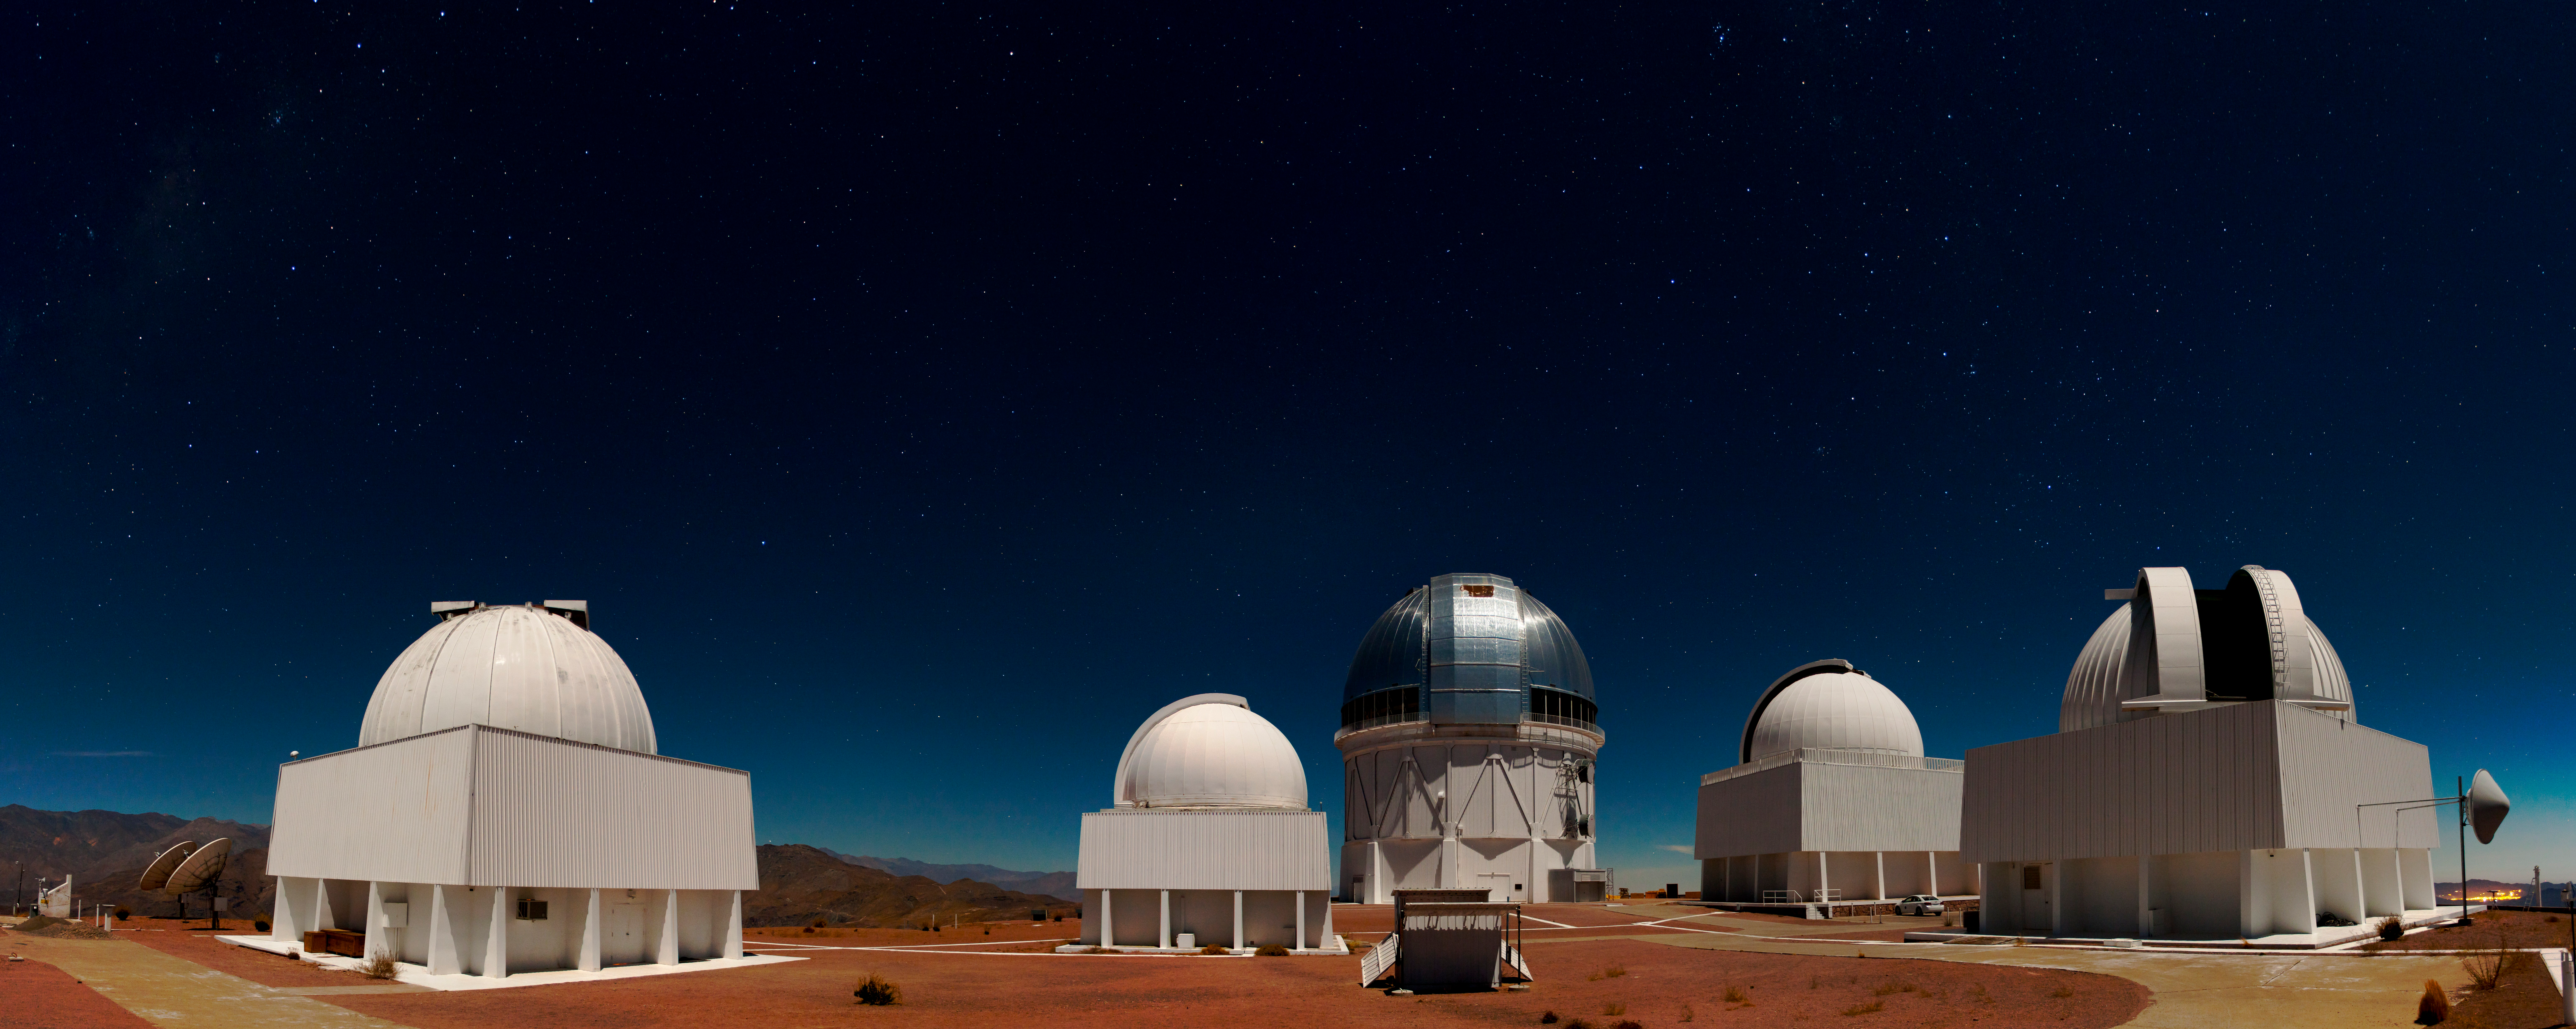

Cerro Tololo Inter-American Observatory

Cerro Tololo Inter-American Observatory, Chile.

Credit: CTIO/NOIRLab/NSF/AURA/H. Stockebrand